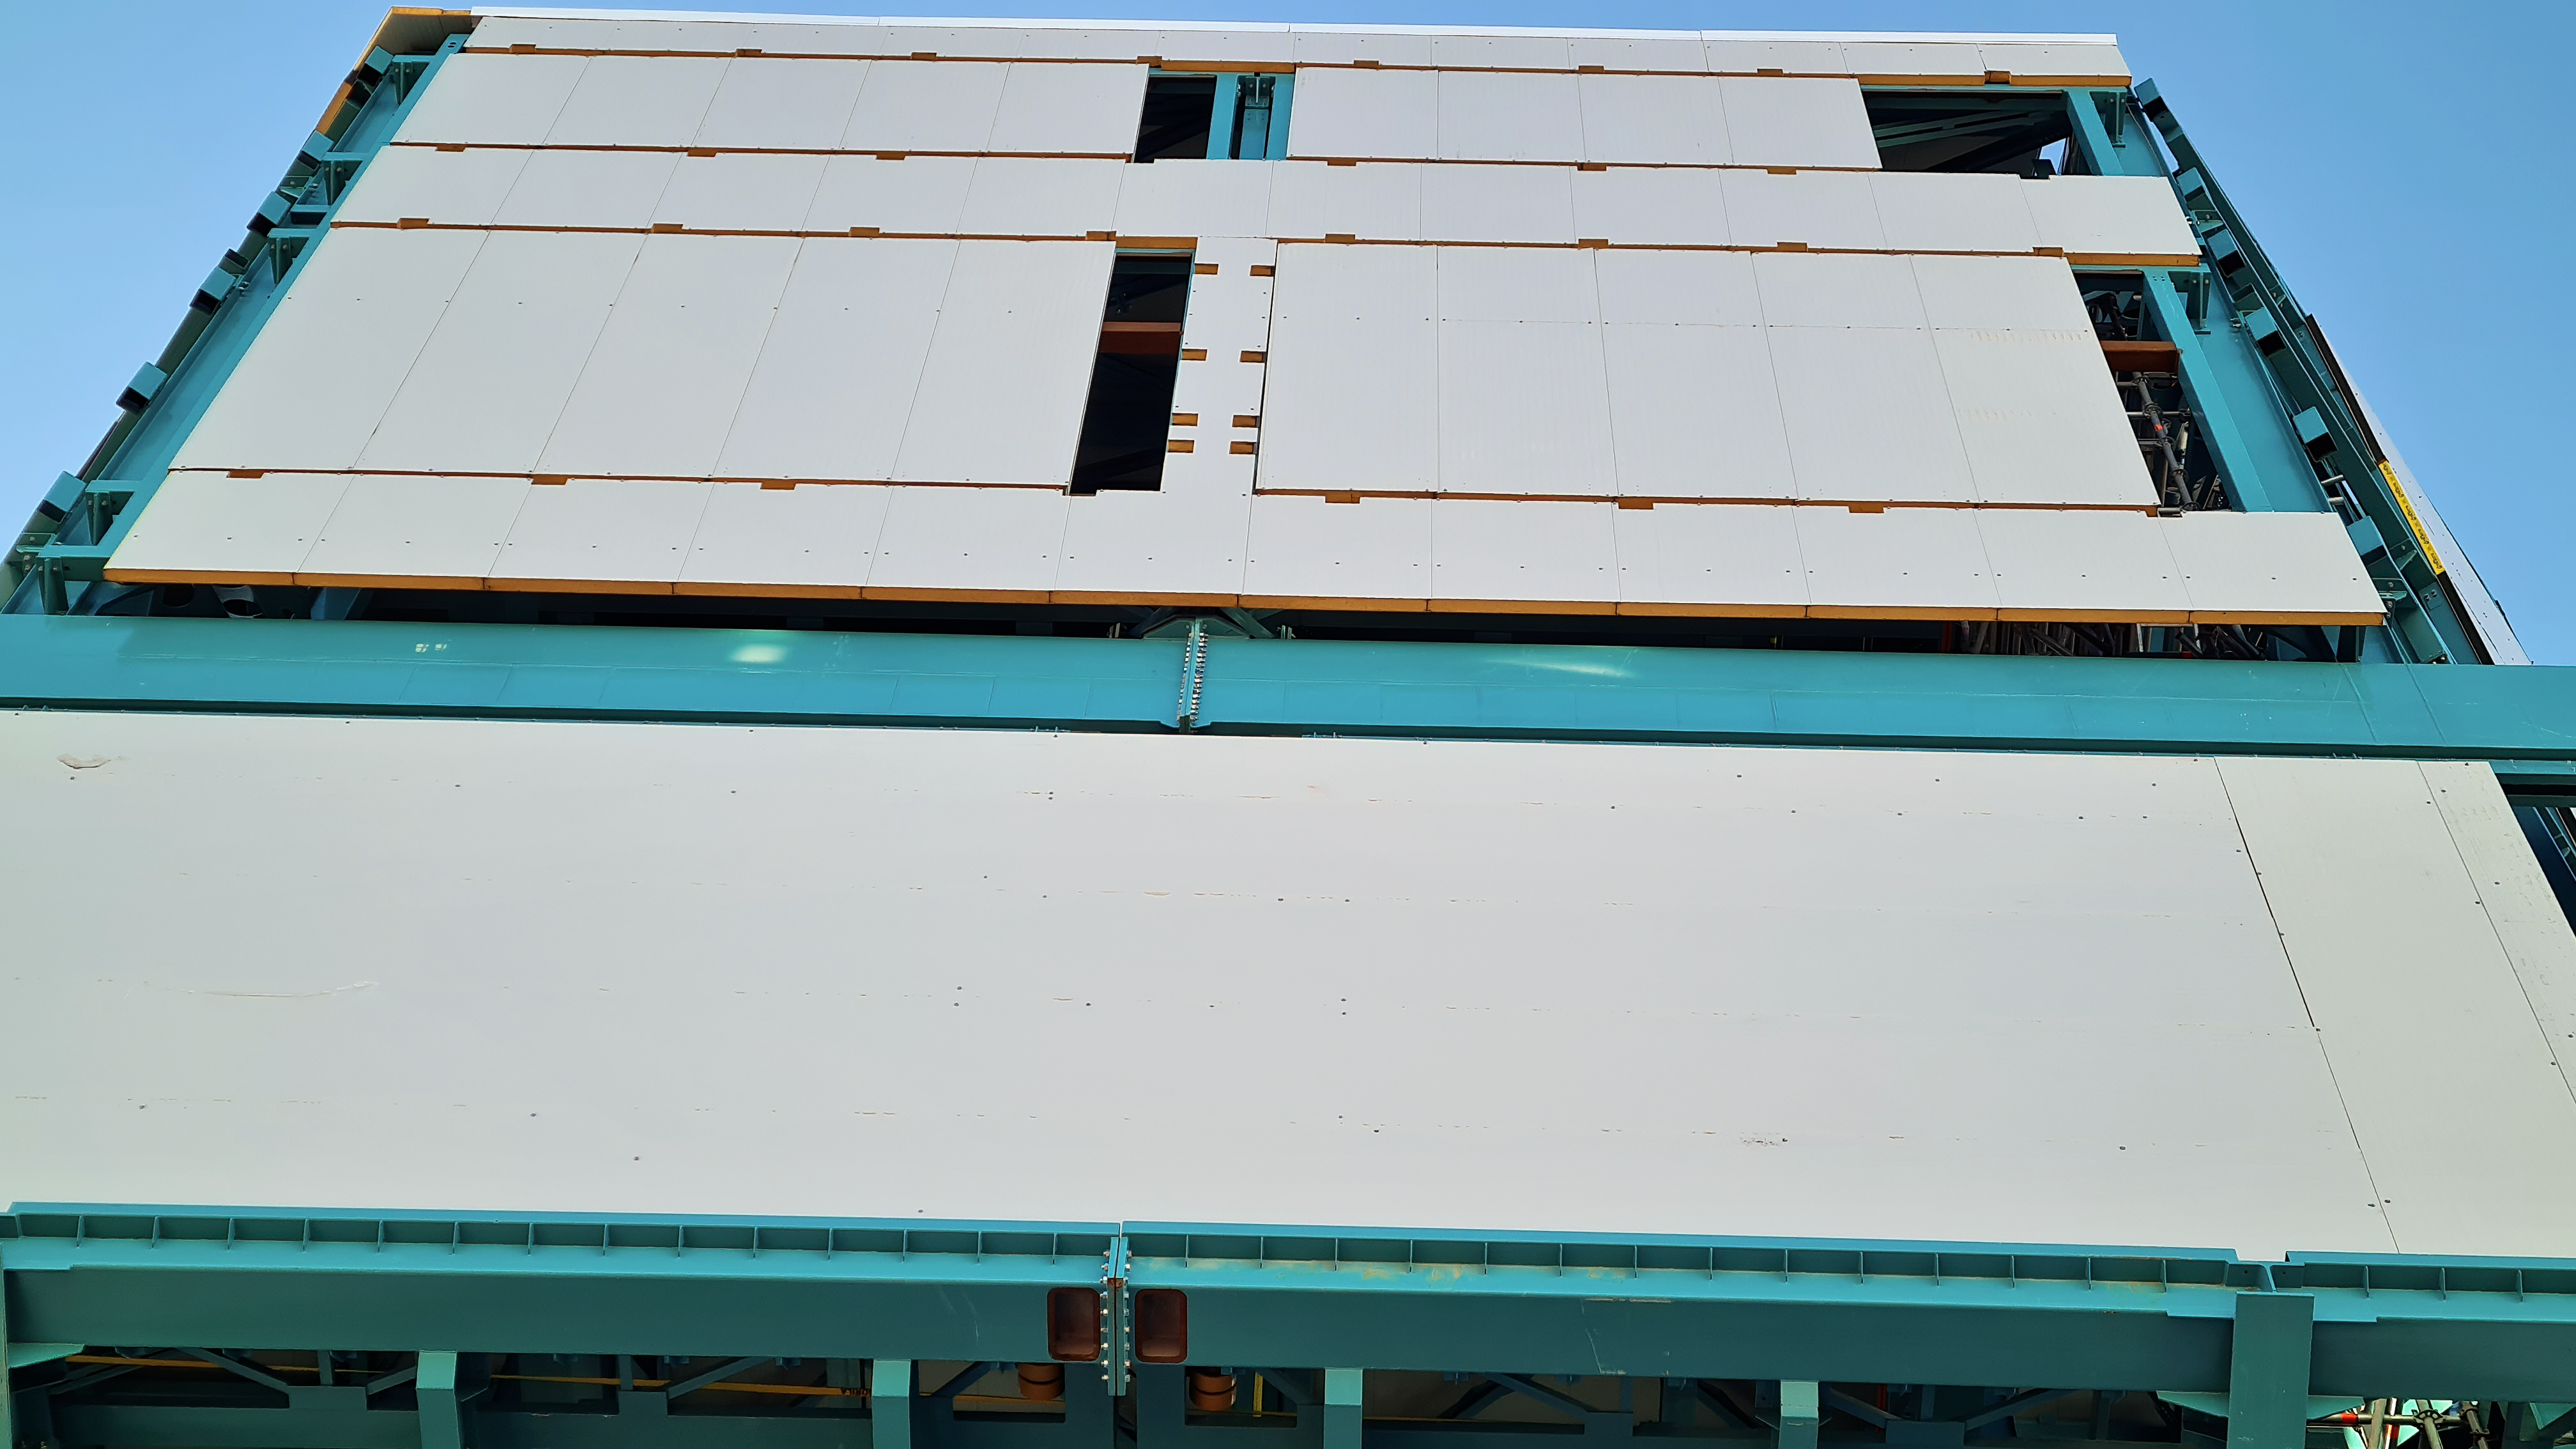

Vera C. Rubin Observatory 28 Aug. 2020

An inspection of the summit facility and equipment was performed on 28 August 2020, after some bad weather moved through the area. In general, the facilities including TMA, Dome, Power, Water lines, Casino (cafeteria), Warehouse, (M1M3), etc, are in good condition.

Credit: Rubin Obs/NSF/AURA